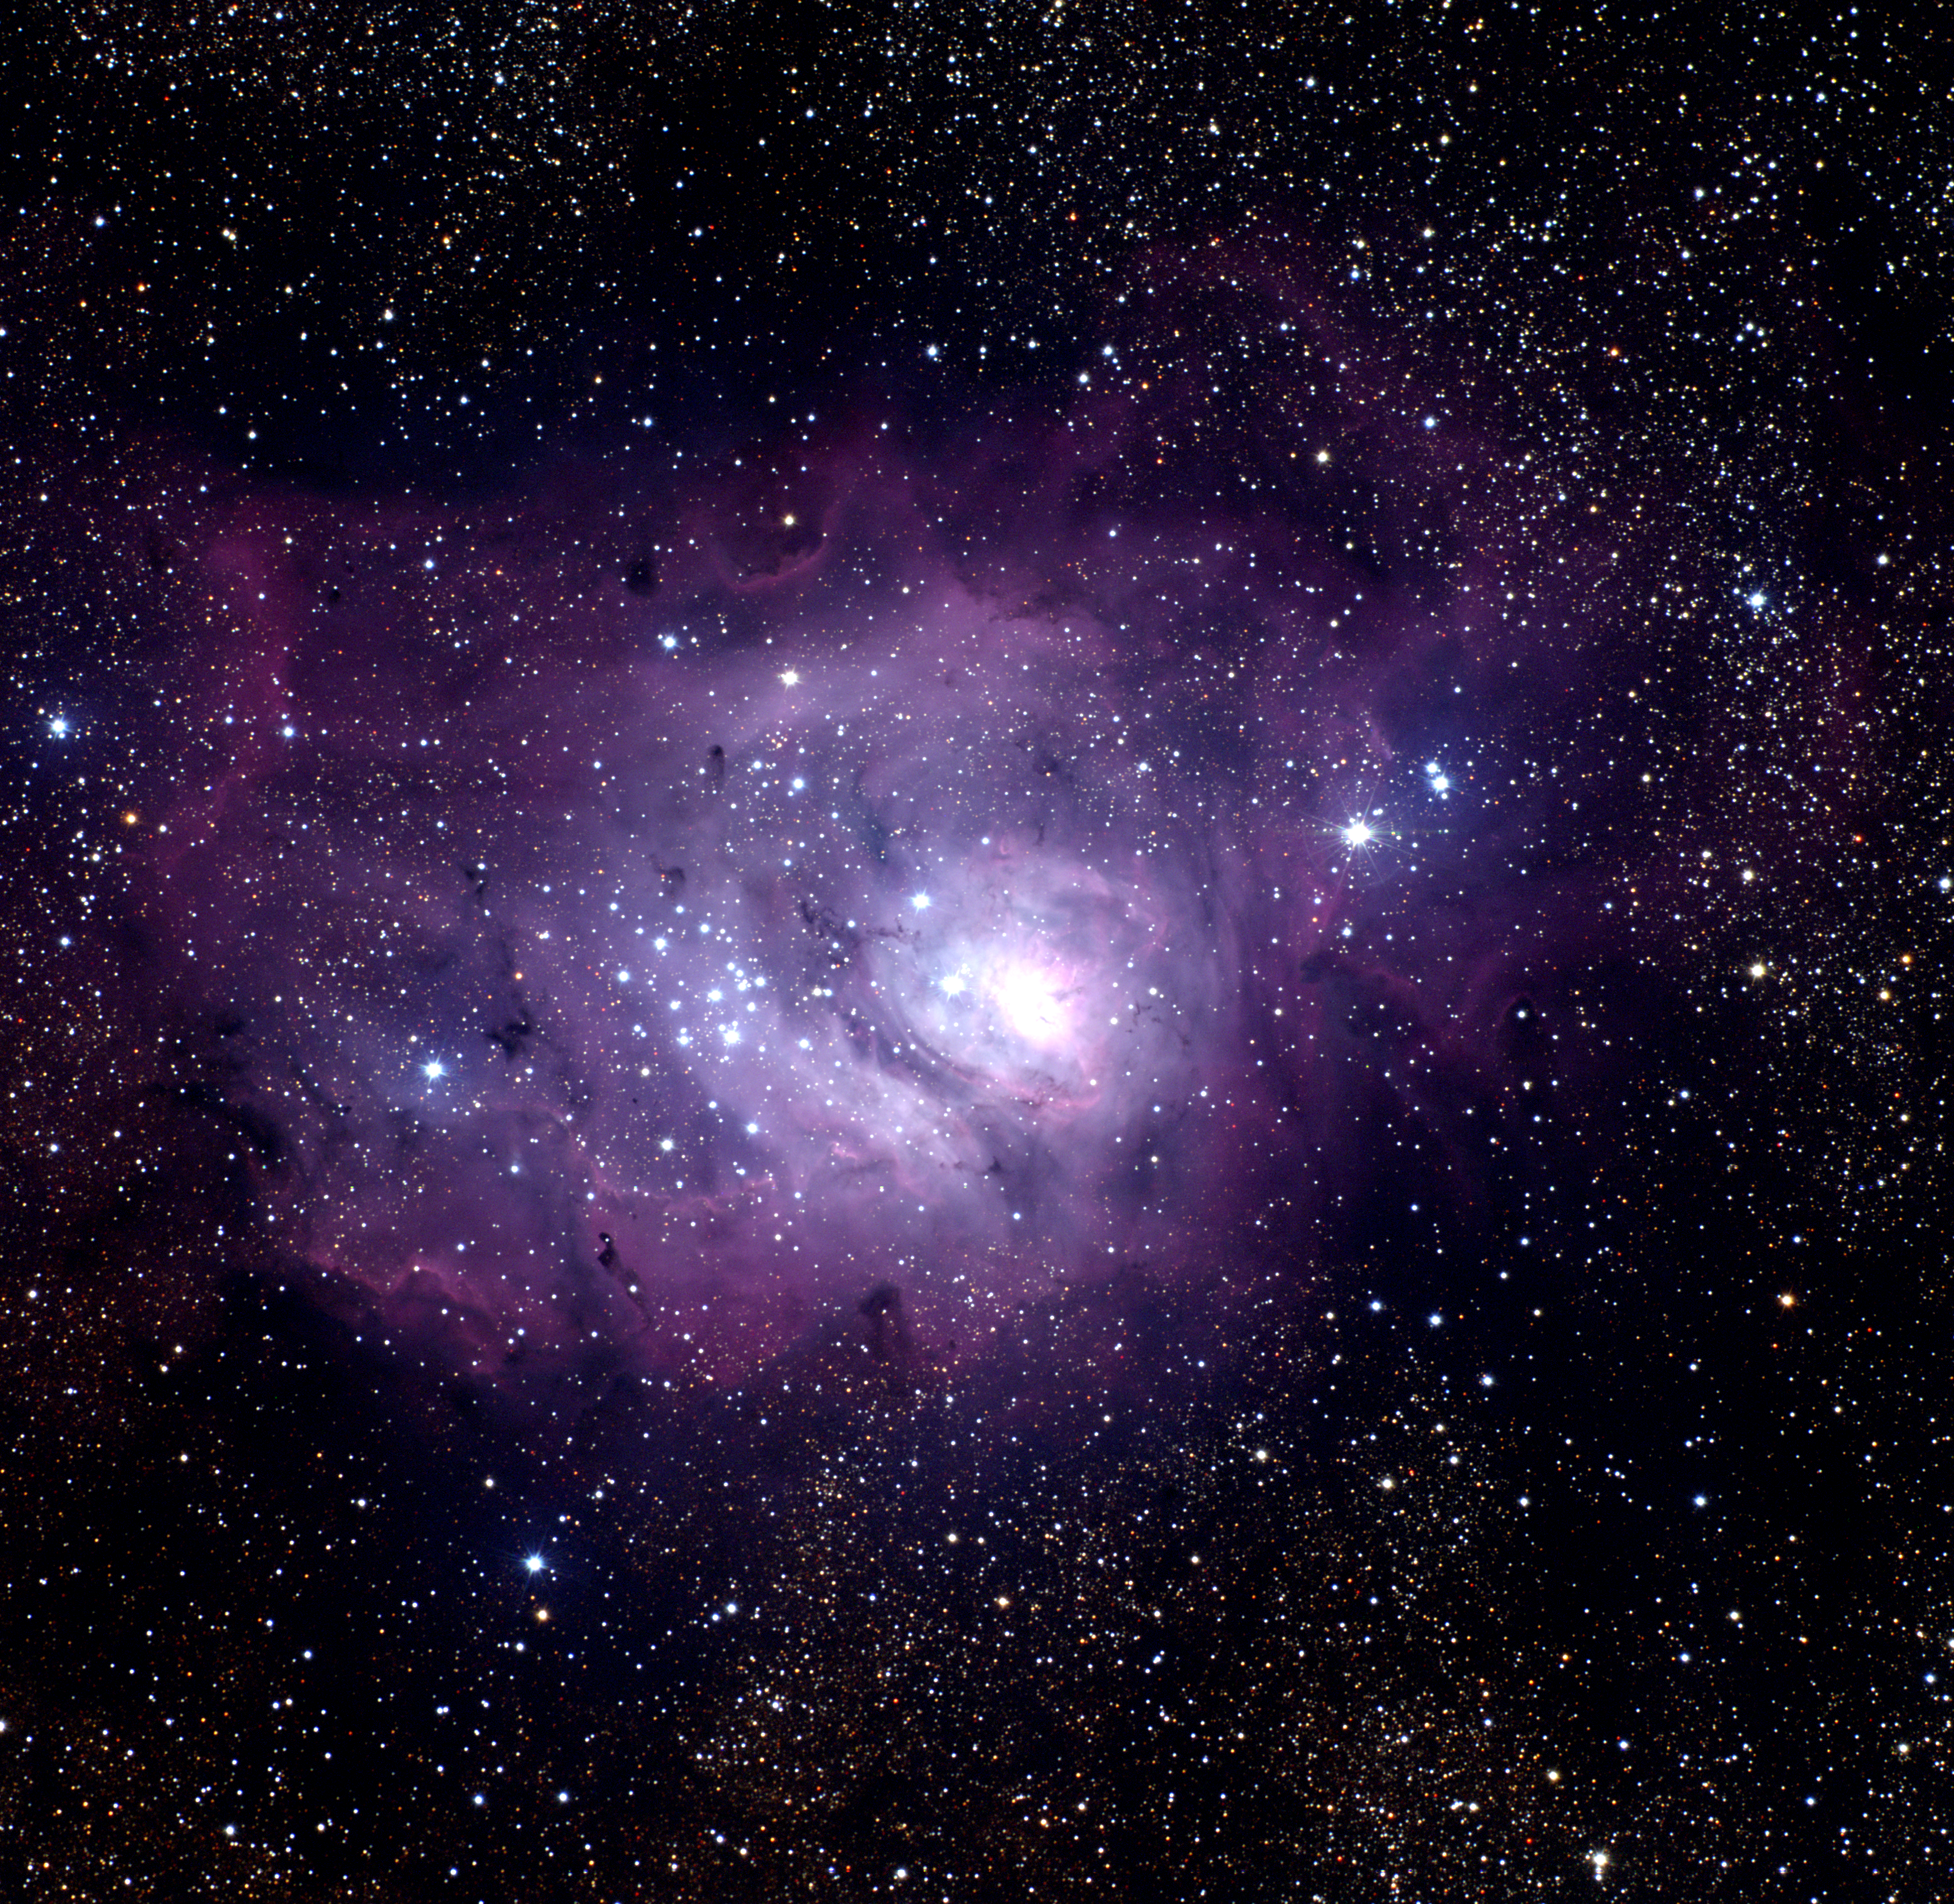

The Lagoon Nebula, M8 (NGC 6523)

The Lagoon Nebula, Messier object 8 (M8) or NGC6523, in the constellation of Sagittarius. This full color image was created from eight images taken in the BVR pass-bands at the Burrell Schmidt telescope of Case Western Reserve University's Warner and Swasey Observatory. The Burrell Schmidt is located on Kitt Peak, near Tucson, Arizona. The images were taken in June 1995 during the Research Experiences for Undergraduates (REU) program operated at the Kitt Peak National Observatory and supported by the National Science Foundation. North is at the top with east to the left.

Credit: N.A.Sharp, REU program/NOIRLab/NSF/AURA